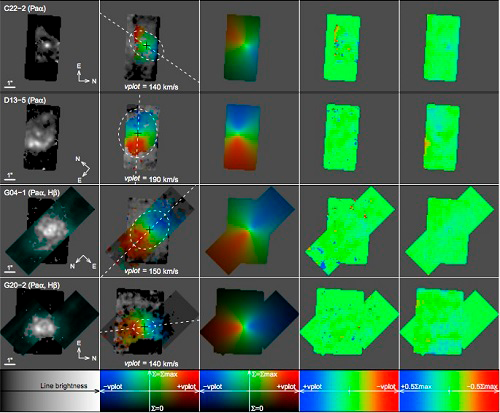

Kinematic fits for the four clumpy targets

Kinematic fits for the four clumpy targets. Column 1: Emission line fluxes of the Paα (OSIRIS) and Hβ (GMOS) lines, as indicated in parentheses; Hβ is shown in cyan for distinction from Paα. Columns 2&3: Density+velocity maps of data and models, respectively. Lightness represents the continuum surface brightness and hue represents the rest-frame line-of-sight velocity of the emission lines. A greyscale is used where only continuum data is available. White dashed lines show the best-fit major axes and half-mass ellipses. Columns 4&5: Maps of the line-of-sight velocity residuals ∆v 0 = v 0 − v 0 model and stellar density residuals ∆Σs = Σs – Σ models. Image Credit: Obreschkow, D. et. al.; ICRAR

Credit: International Gemini Observatory/NOIRLab/NSF/AURA